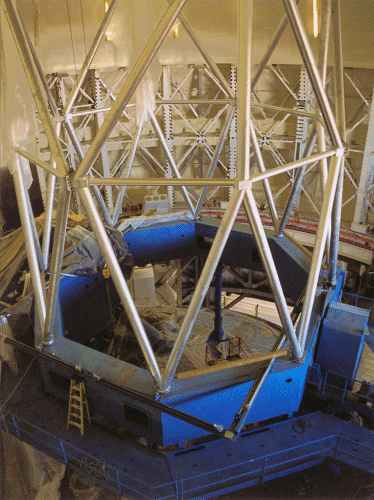

Telescope tube structures installation. April 17, 1998

Credit: International Gemini Observatory/AURA